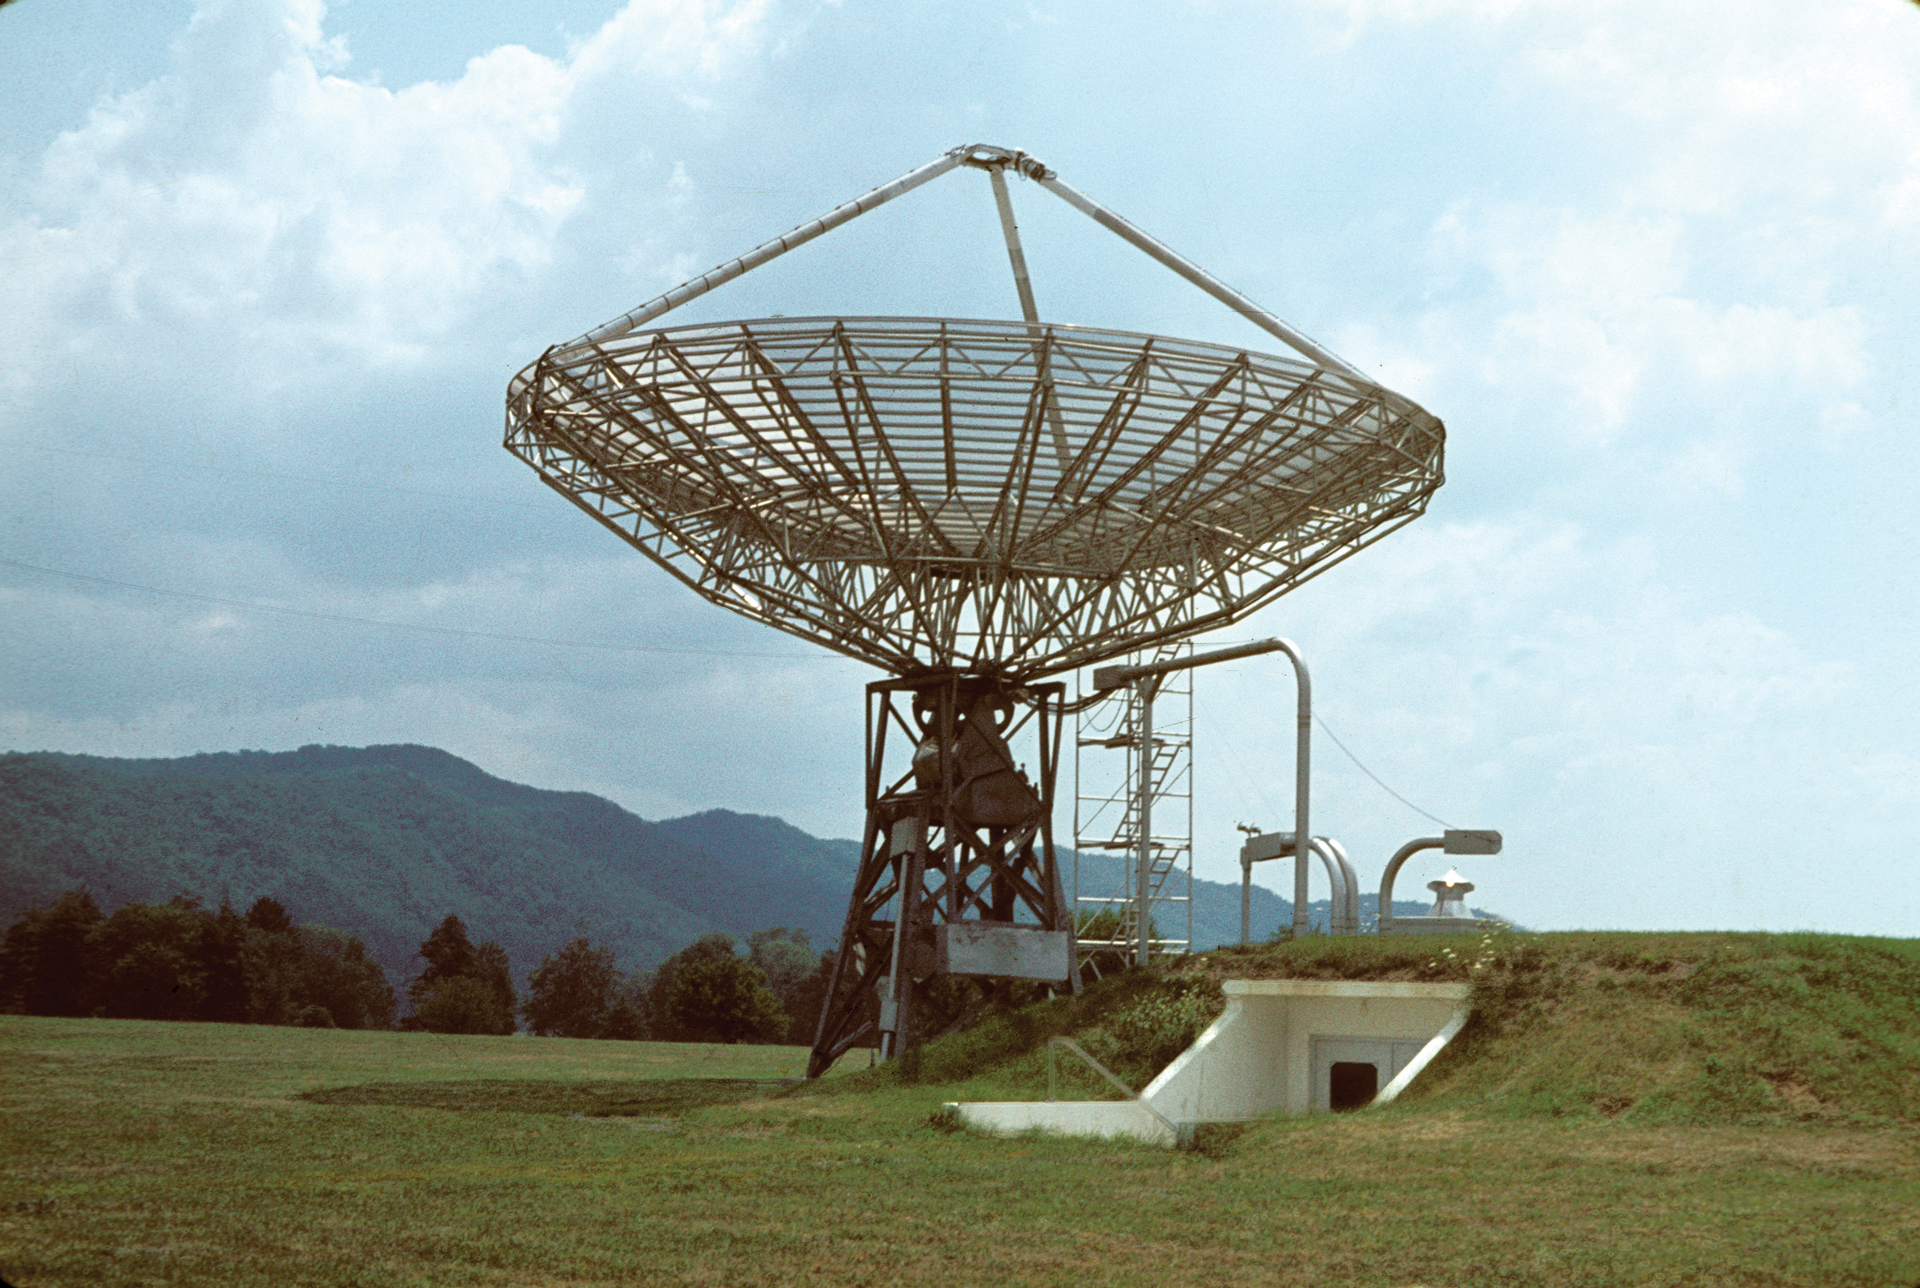

World's First Automated Radio Telescope

A view of the 40-foot radio telescope in Green Bank, West Virginia, the world’s first automated radio telescope, with its underground control room.

Credit: NRAO/AUI/NSF